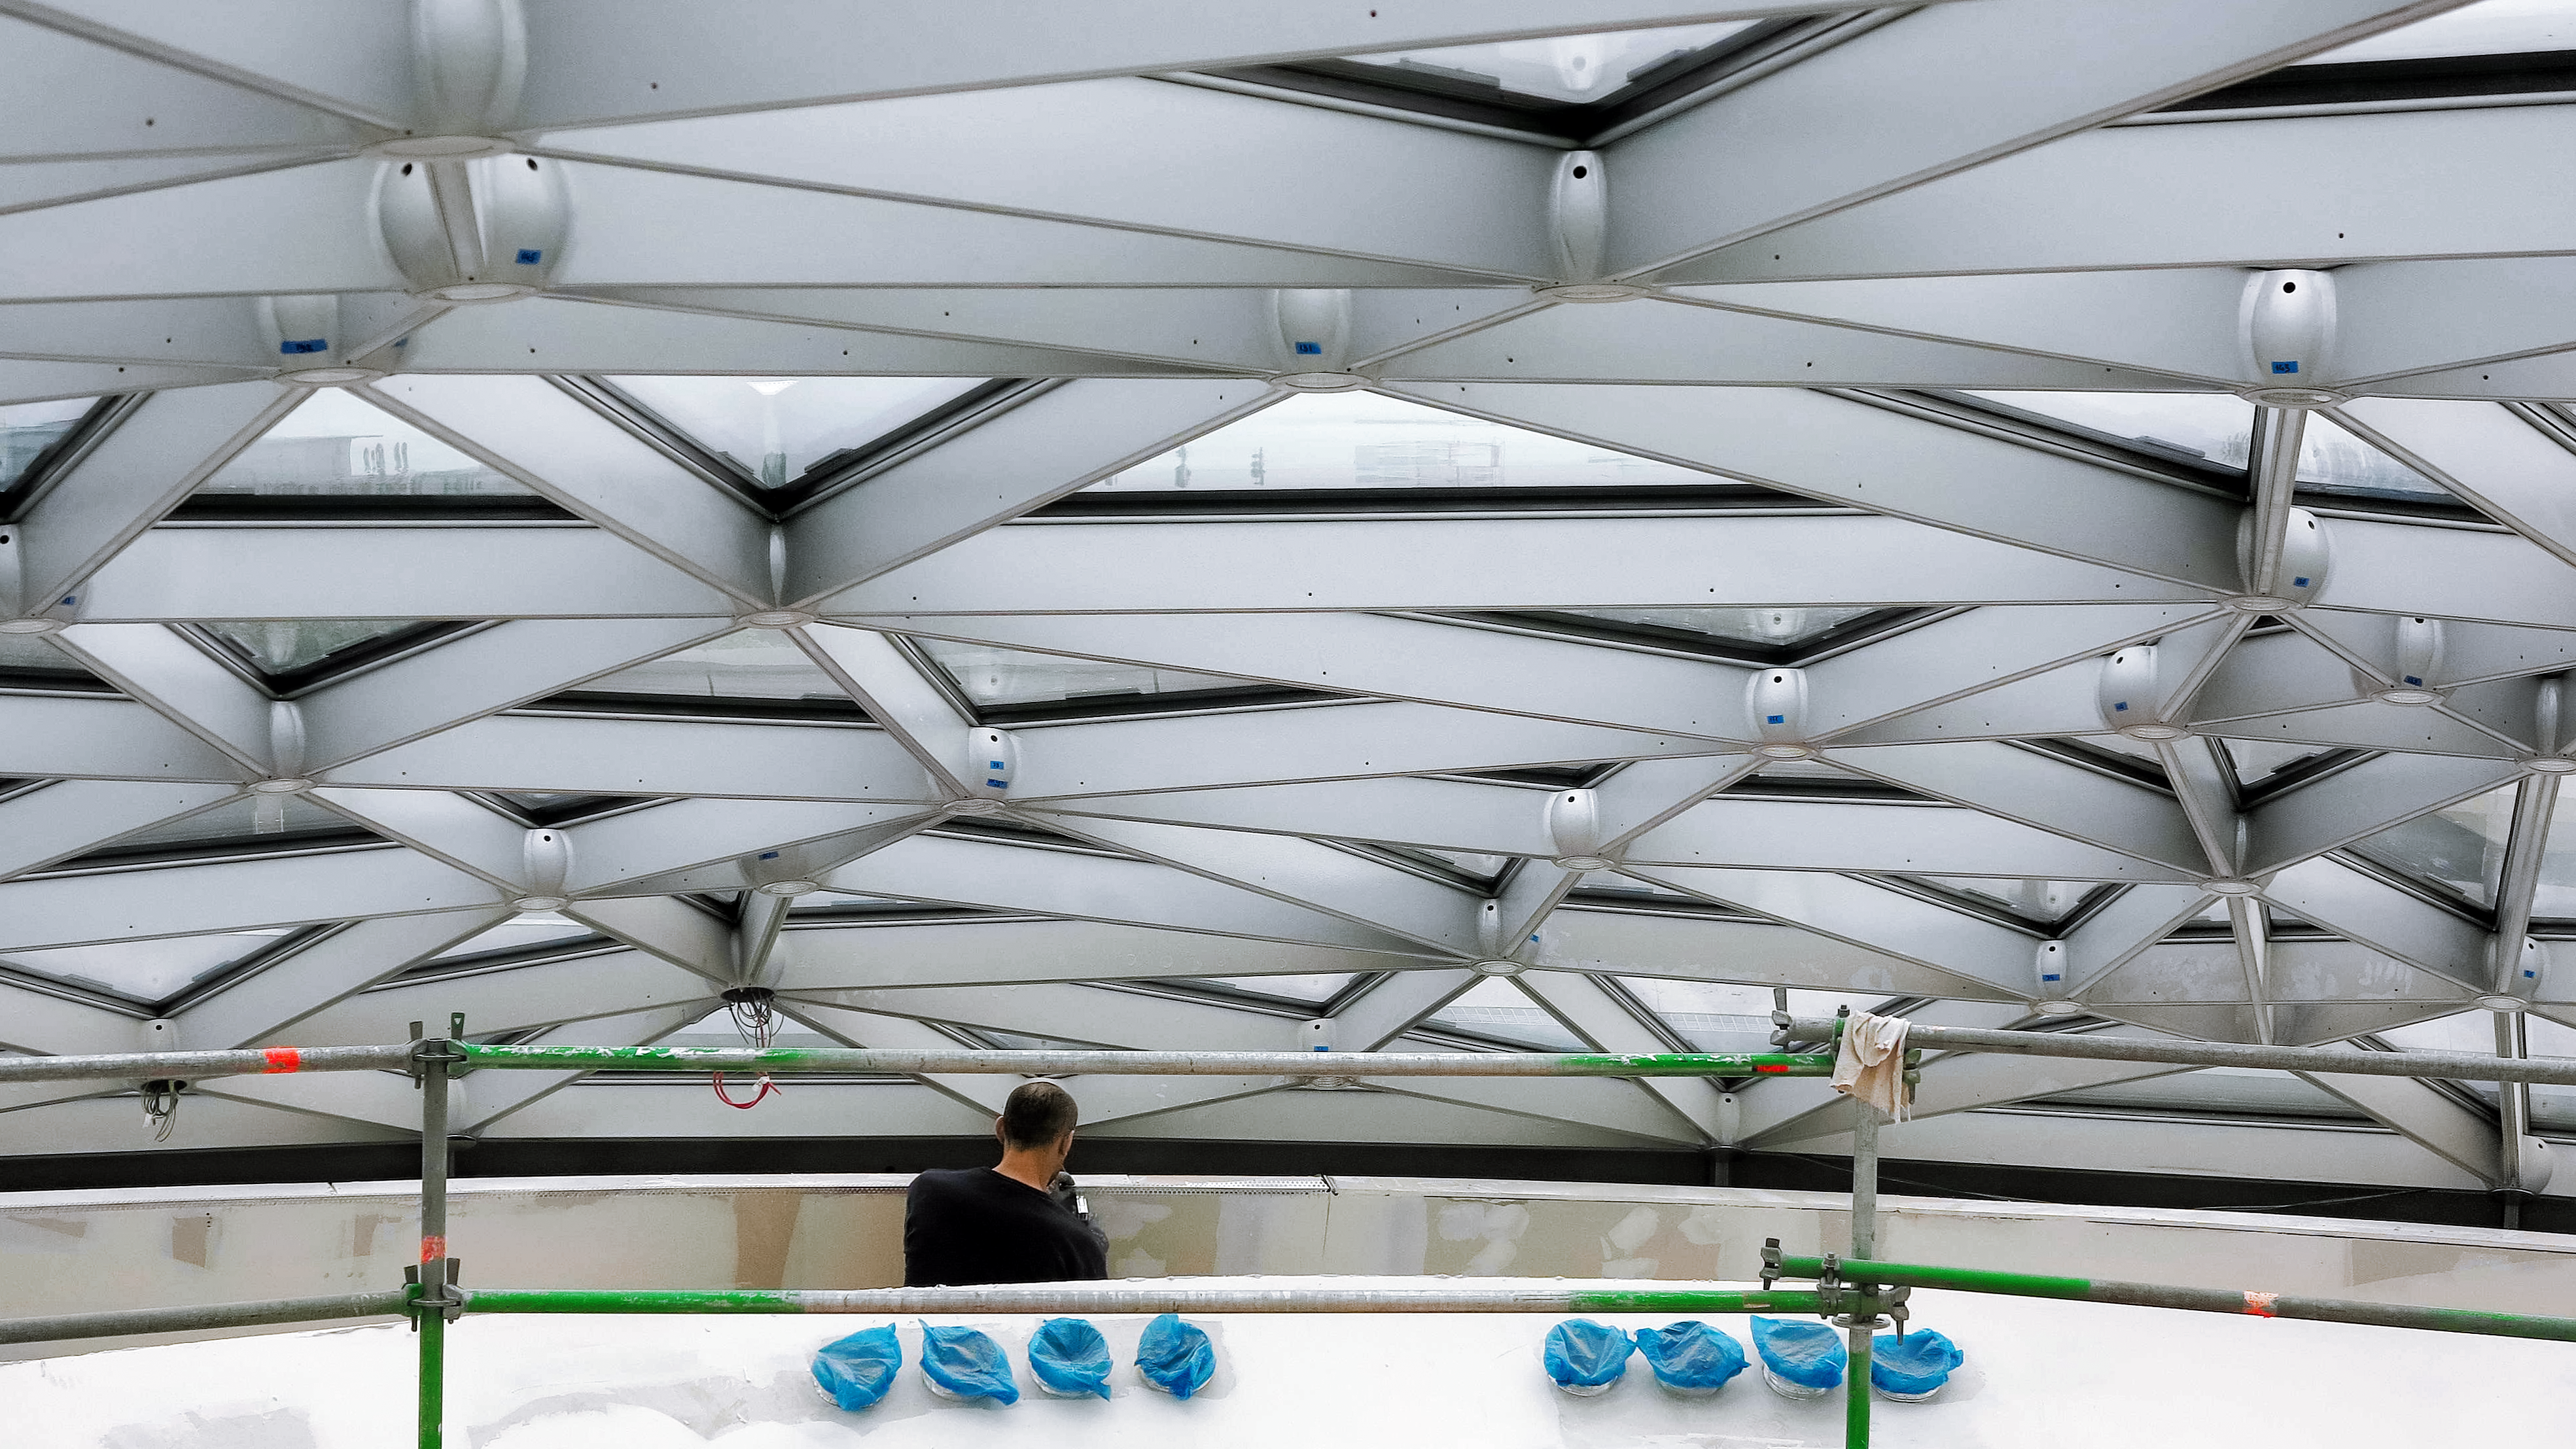

Constellations on a roof

Photo taken during the construction of the ESO Supernova Planetarium & Visitor Centre.

Credit: ESO